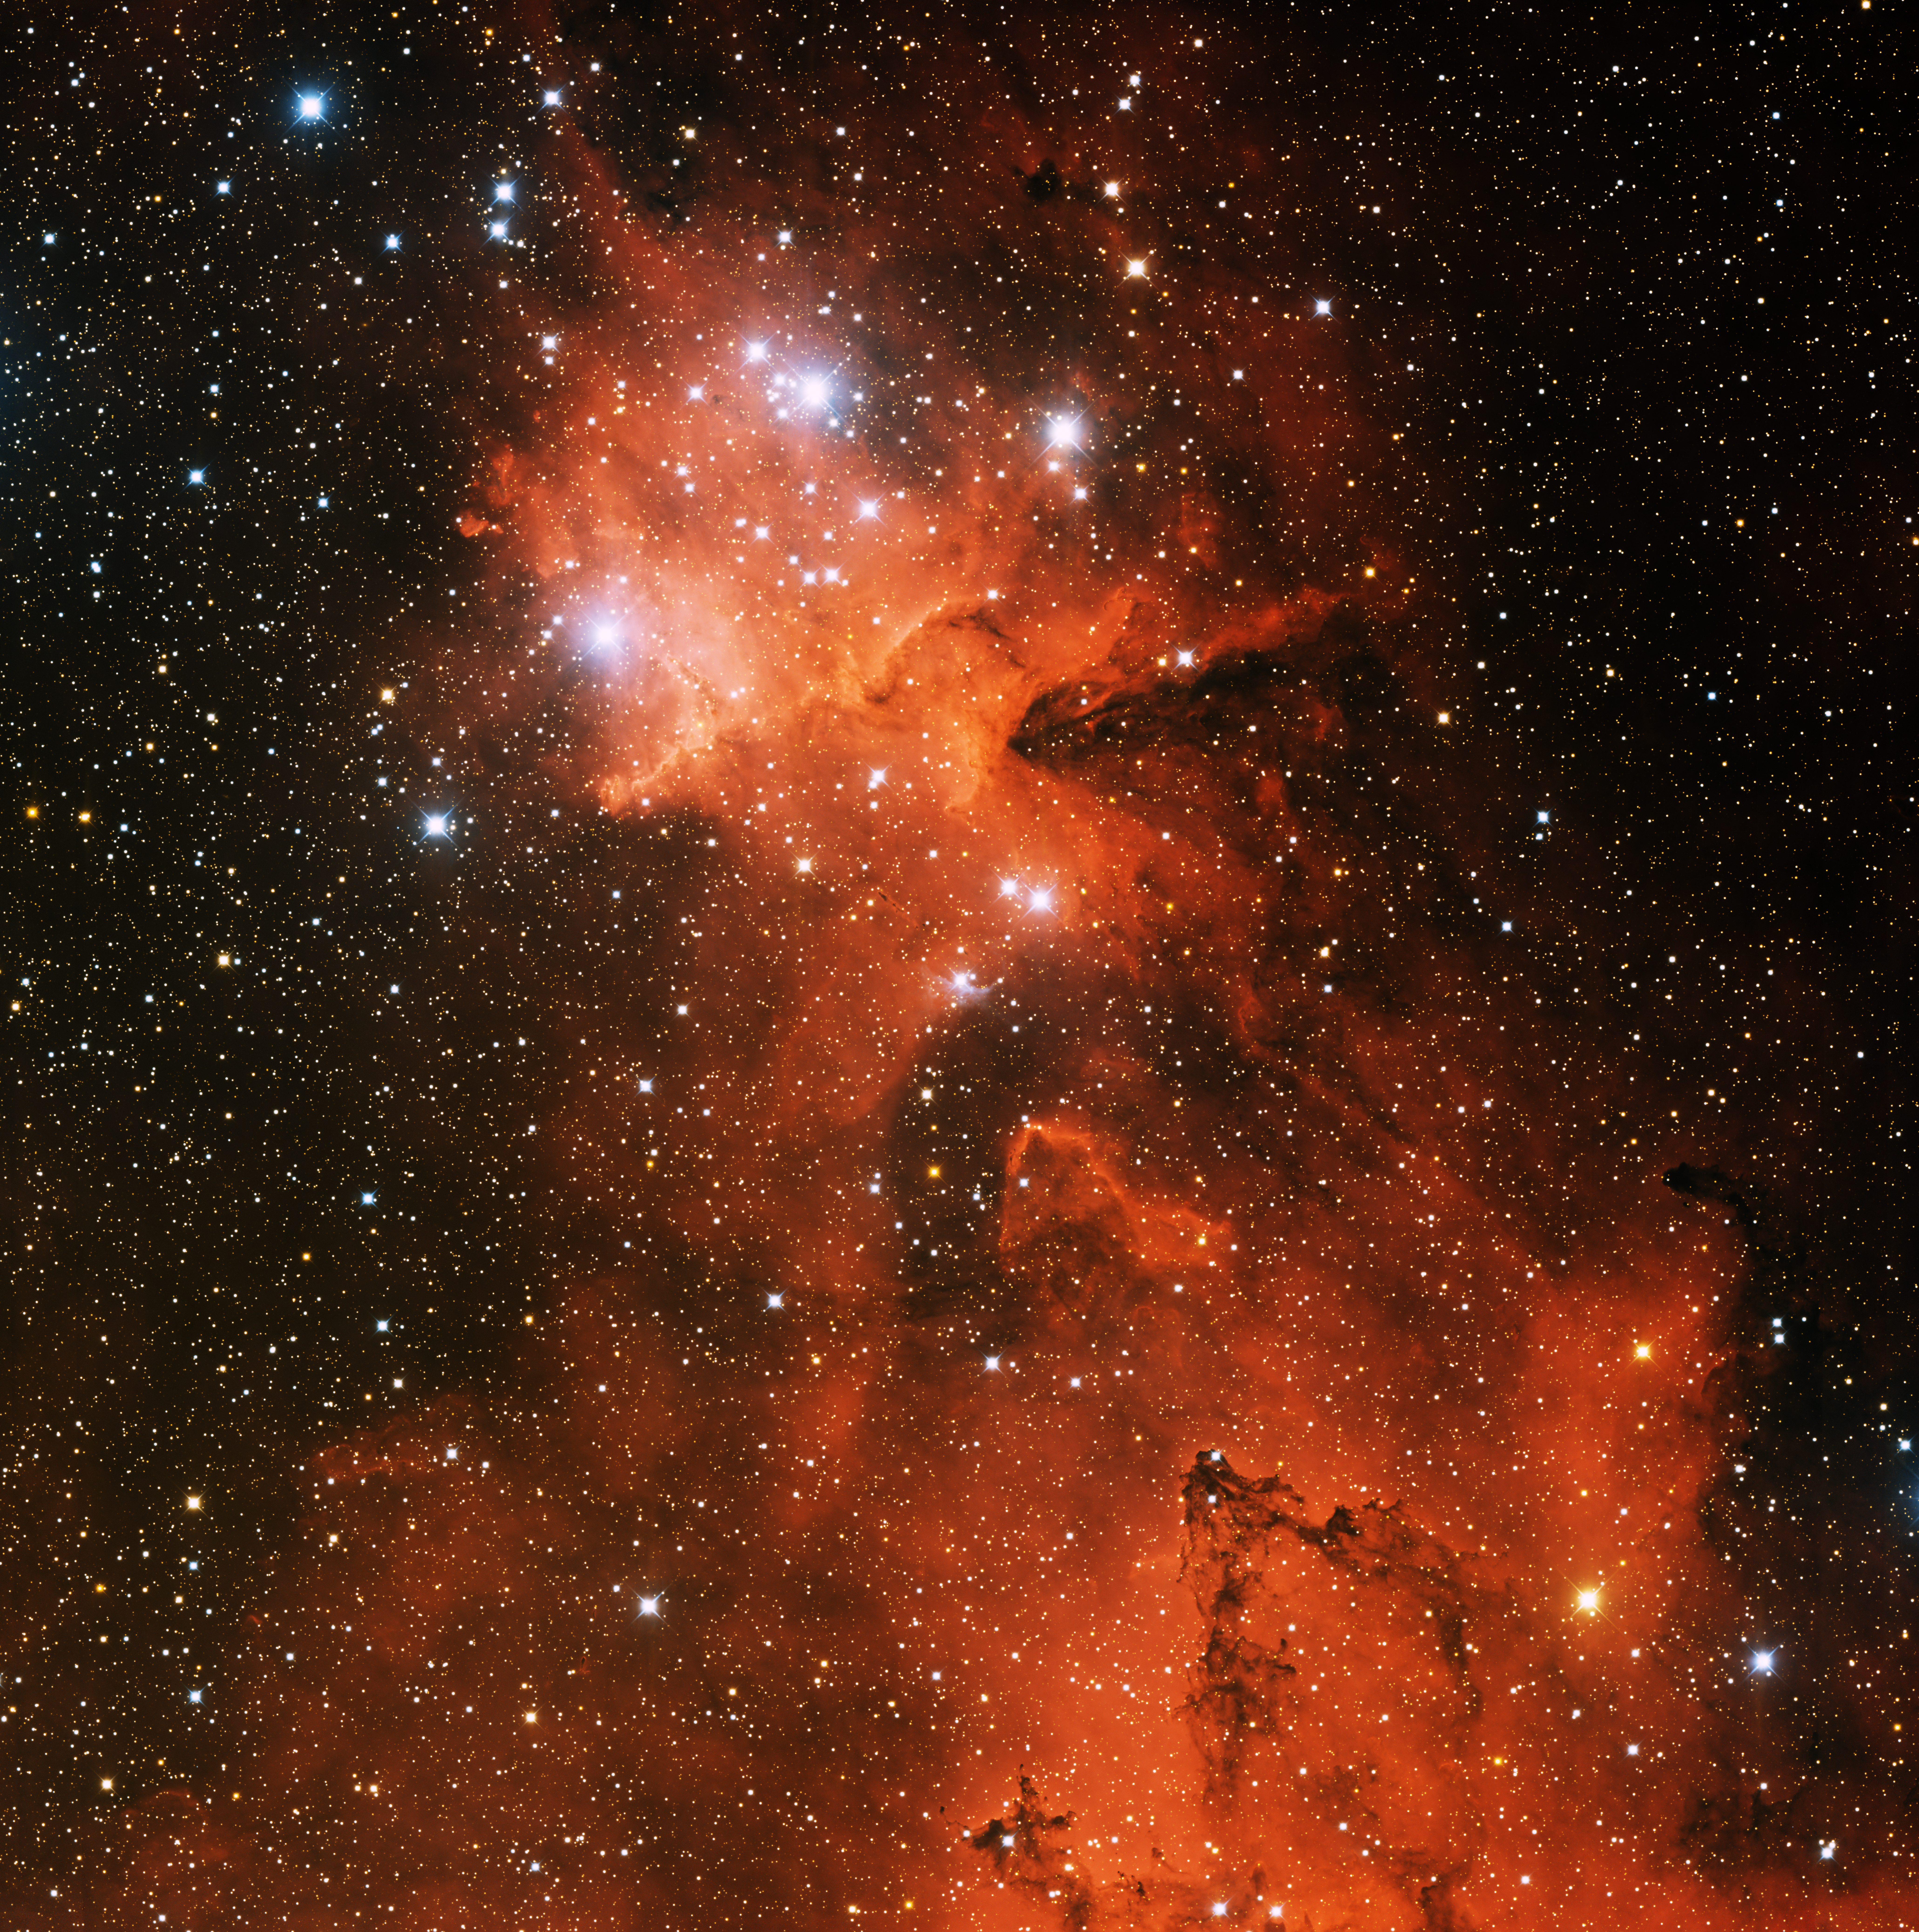

Open Cluster IC 1805

This image was obtained with the wide-field view of the Mosaic camera on the Mayall 4-meter telescope at Kitt Peak National Observatory. IC 1805 is an open cluster of stars embedded in a giant emission nebula that is informally known as the Heart Nebula. Only the inner portion of the nebula is visible in this image. The image was generated with observations in B (blue), I (orange) and Hydrogen-Alpha (red) filters. In this image, North is up, East is to the left.

Credit: T.A. Rector (University of Alaska Anchorage) and H. Schweiker (WIYN and NOIRLab/NSF/AURA